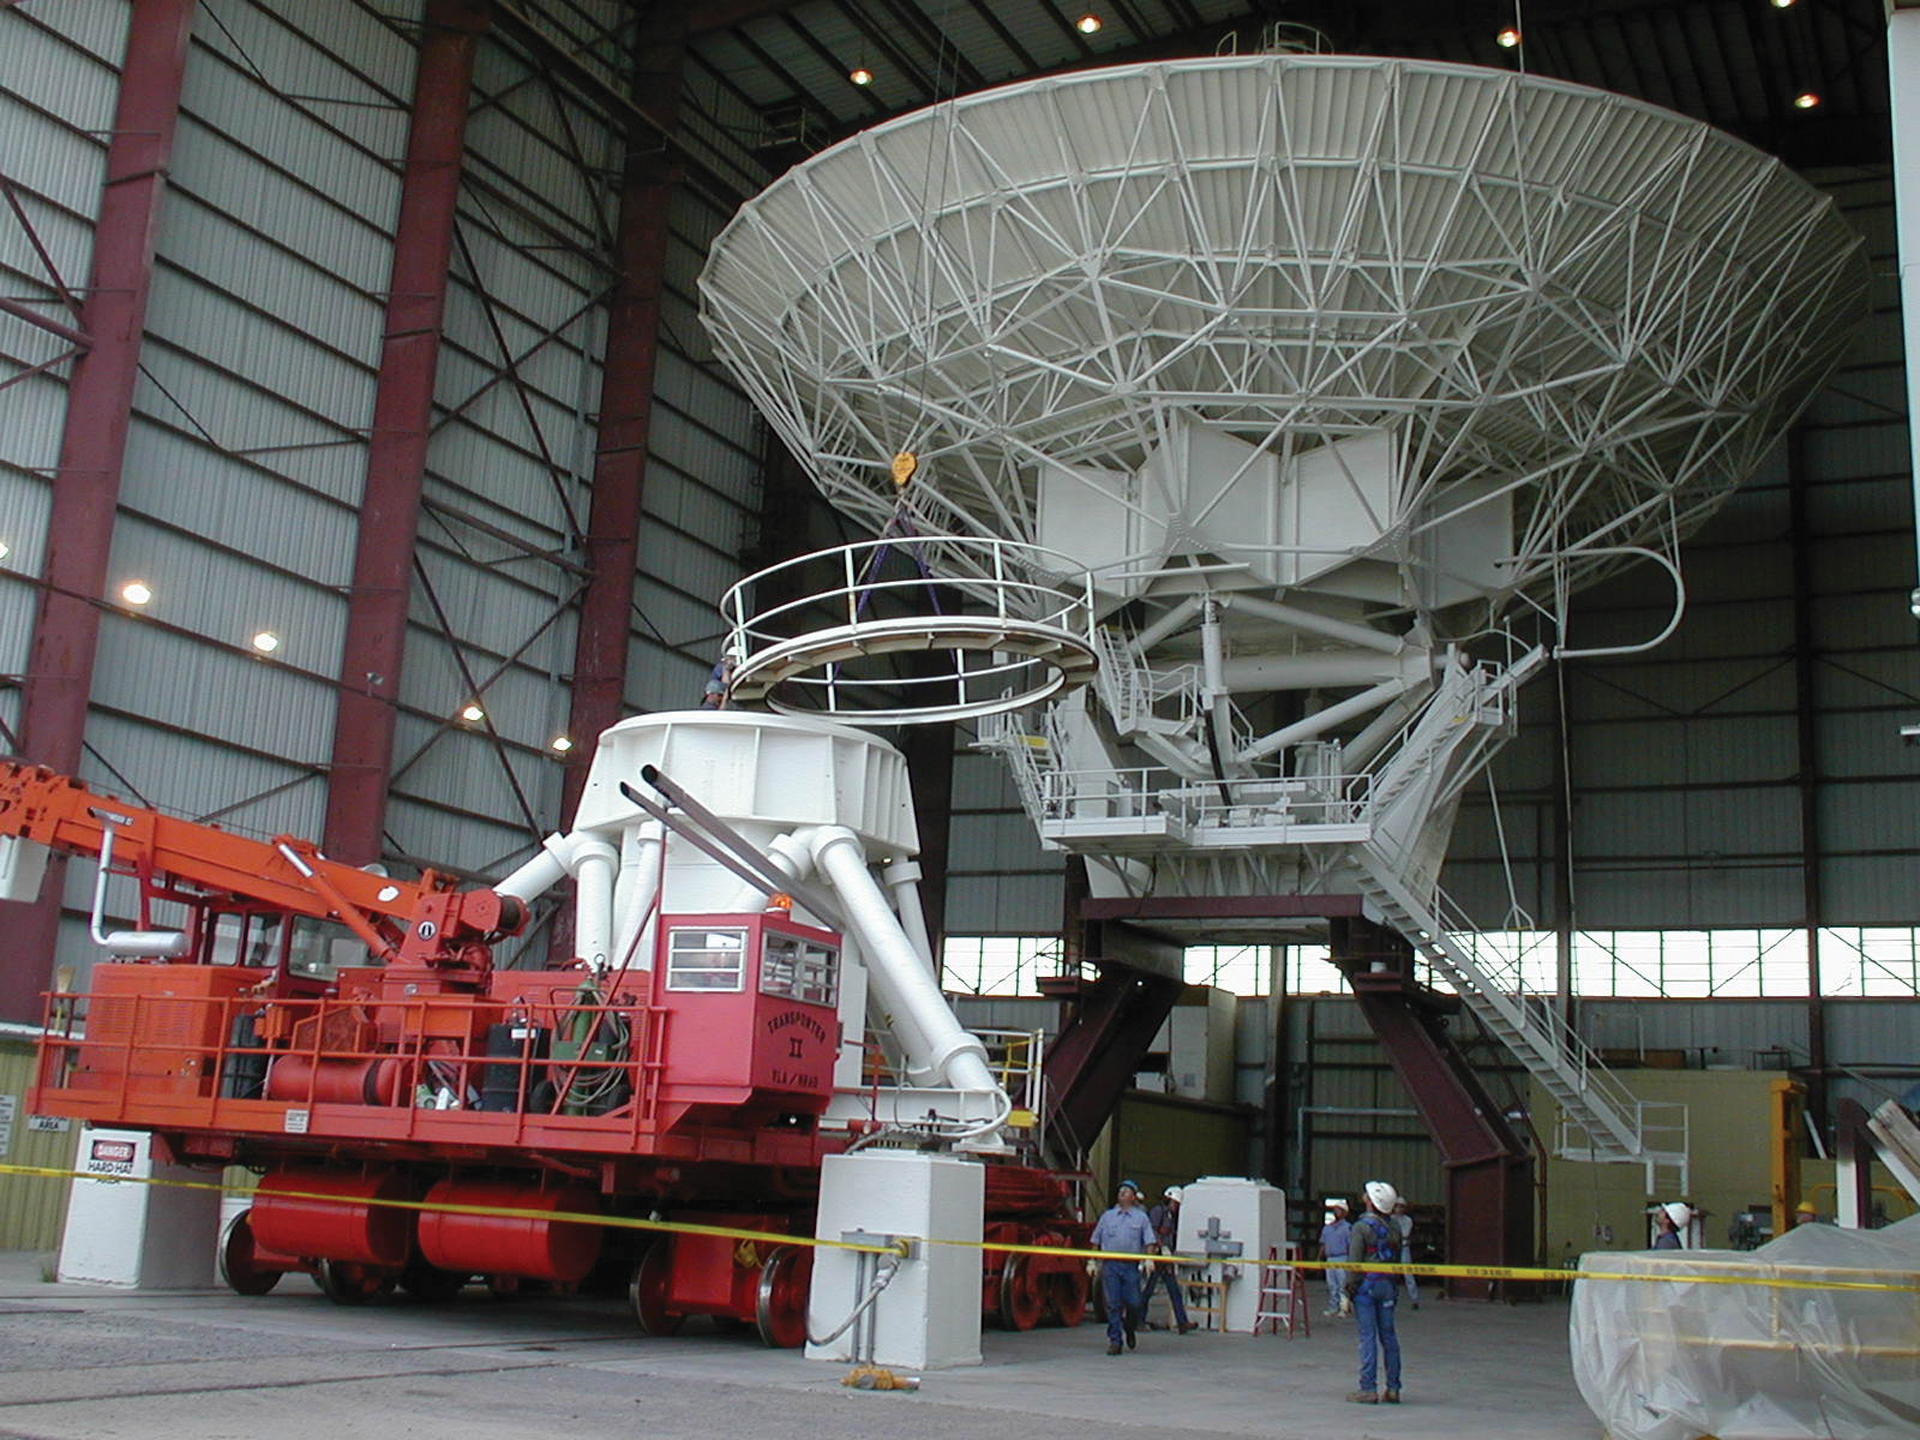

Doing the Splits

A 25-meter dish antenna of the Very Large Array (VLA) is carefully split in half at its spin axis. Mechanics will climb into the hollow of the base, in the foreground, to inspect the roller bearings for wear, tear, and grease levels.

Credit: J. Stanley, NRAO/AUI/NSF